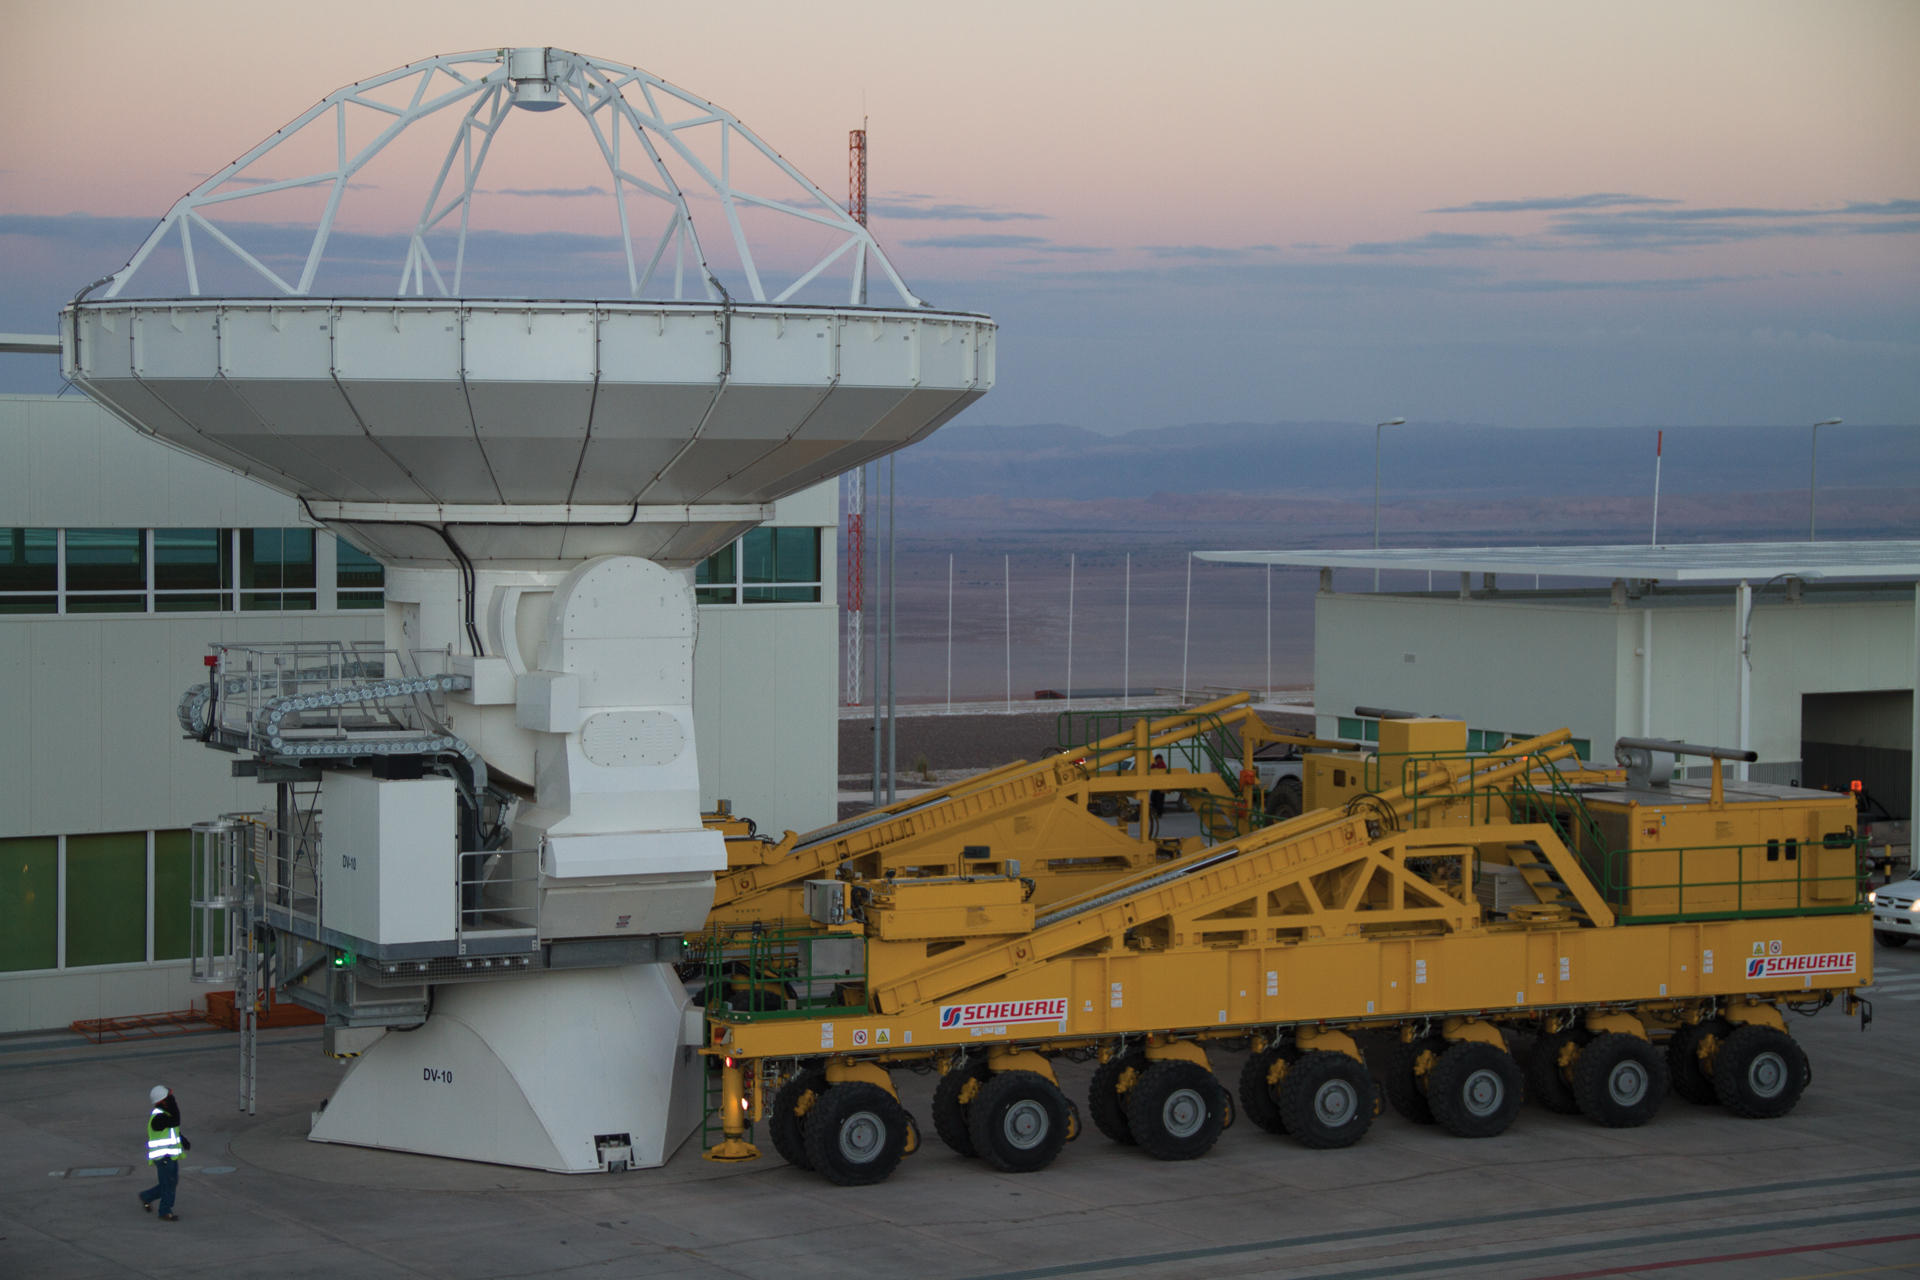

ALMA transporter prepares to lift antenna

At the ALMA Operations Support Facility in northern Chile, a North American ALMA antenna is readied for a ride on the Transporter up to the array site on the Chajnantor Plain, 40 km into the Chilean Andes. The custom-made lifter has 28 wheels for a jostle-free ride.

Credit: NRAO/AUI/NSF